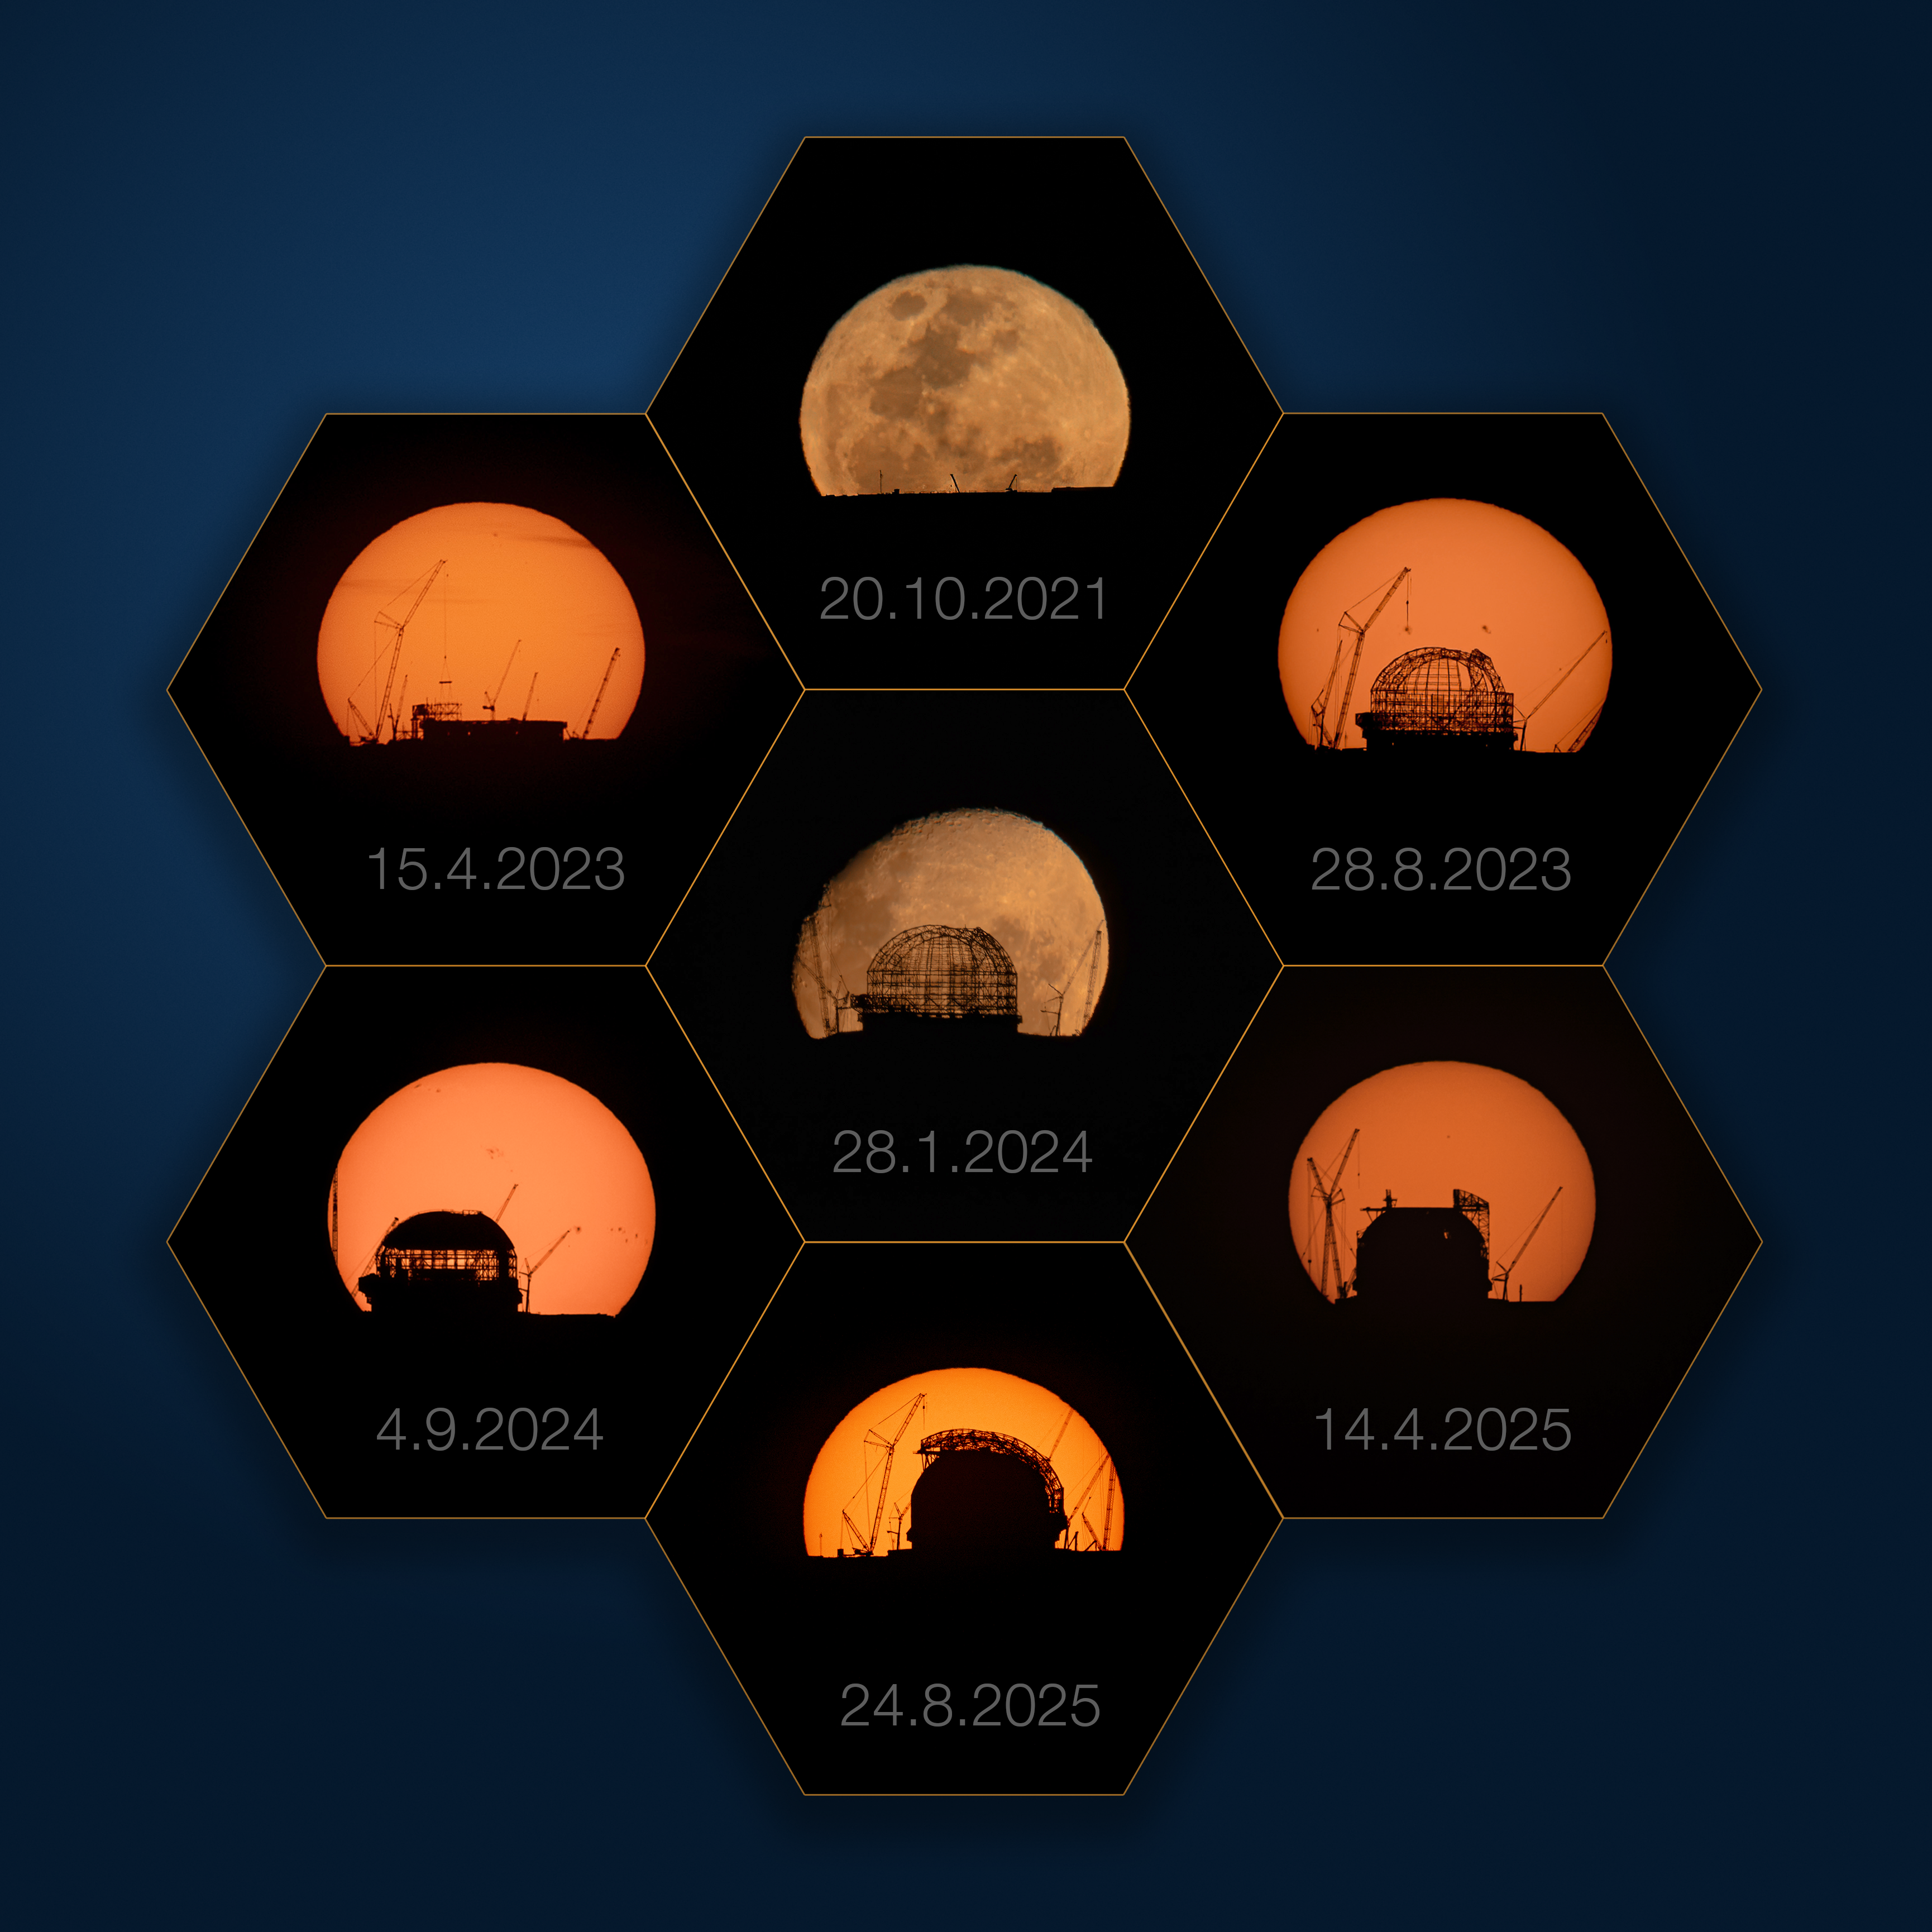

A kaleidoscopic view of the ELT

Today’s Picture of the Week is a montage of utter precision. Boris Häußler, an ESO astronomer in Chile, needed to finely plan the shots to be able to capture the dome of ESO’s Extremely Large Telescope (ELT) perfectly framed by the Sun and Moon.

Over the course of four years, Boris timed his photographs precisely. He wanted to have the perfect angle from Cerro Paranal, home of ESO’s Very Large Telescope (VLT), to capture the Sun and Moon rising directly behind the ELT on top of Cerro Armazones, about 20 km away. The time window for such an image is incredibly narrow: due to the Earth’s orbit around the Sun and the Moon’s orbit around the Earth, the point where the Sun and the Moon rise on the horizon changes every day. This means that photographs like these are only possible a few days every year. It takes just a few seconds for the Sun and the Moon to move behind the ELT, and if missed, the chance to capture an epic moment is over. But with dedication and careful planning, Boris was able to document the construction of the ELT’s housing over the years.

Since the picture from 2021, when the base had just been set up, the ELT’s dome has grown considerably, from the assembly of its skeletal structure, later covered with protective cladding, to the installation of the dome's doors in the most recent picture in August 2025. Inside the dome, the telescope’s main structure is also taking shape. The construction of the ELT has been a project of absolute precision and determination, comparable to the meticulous planning and perseverance required to document its progress in this series of images.

Credit: B. Häußler/ESO